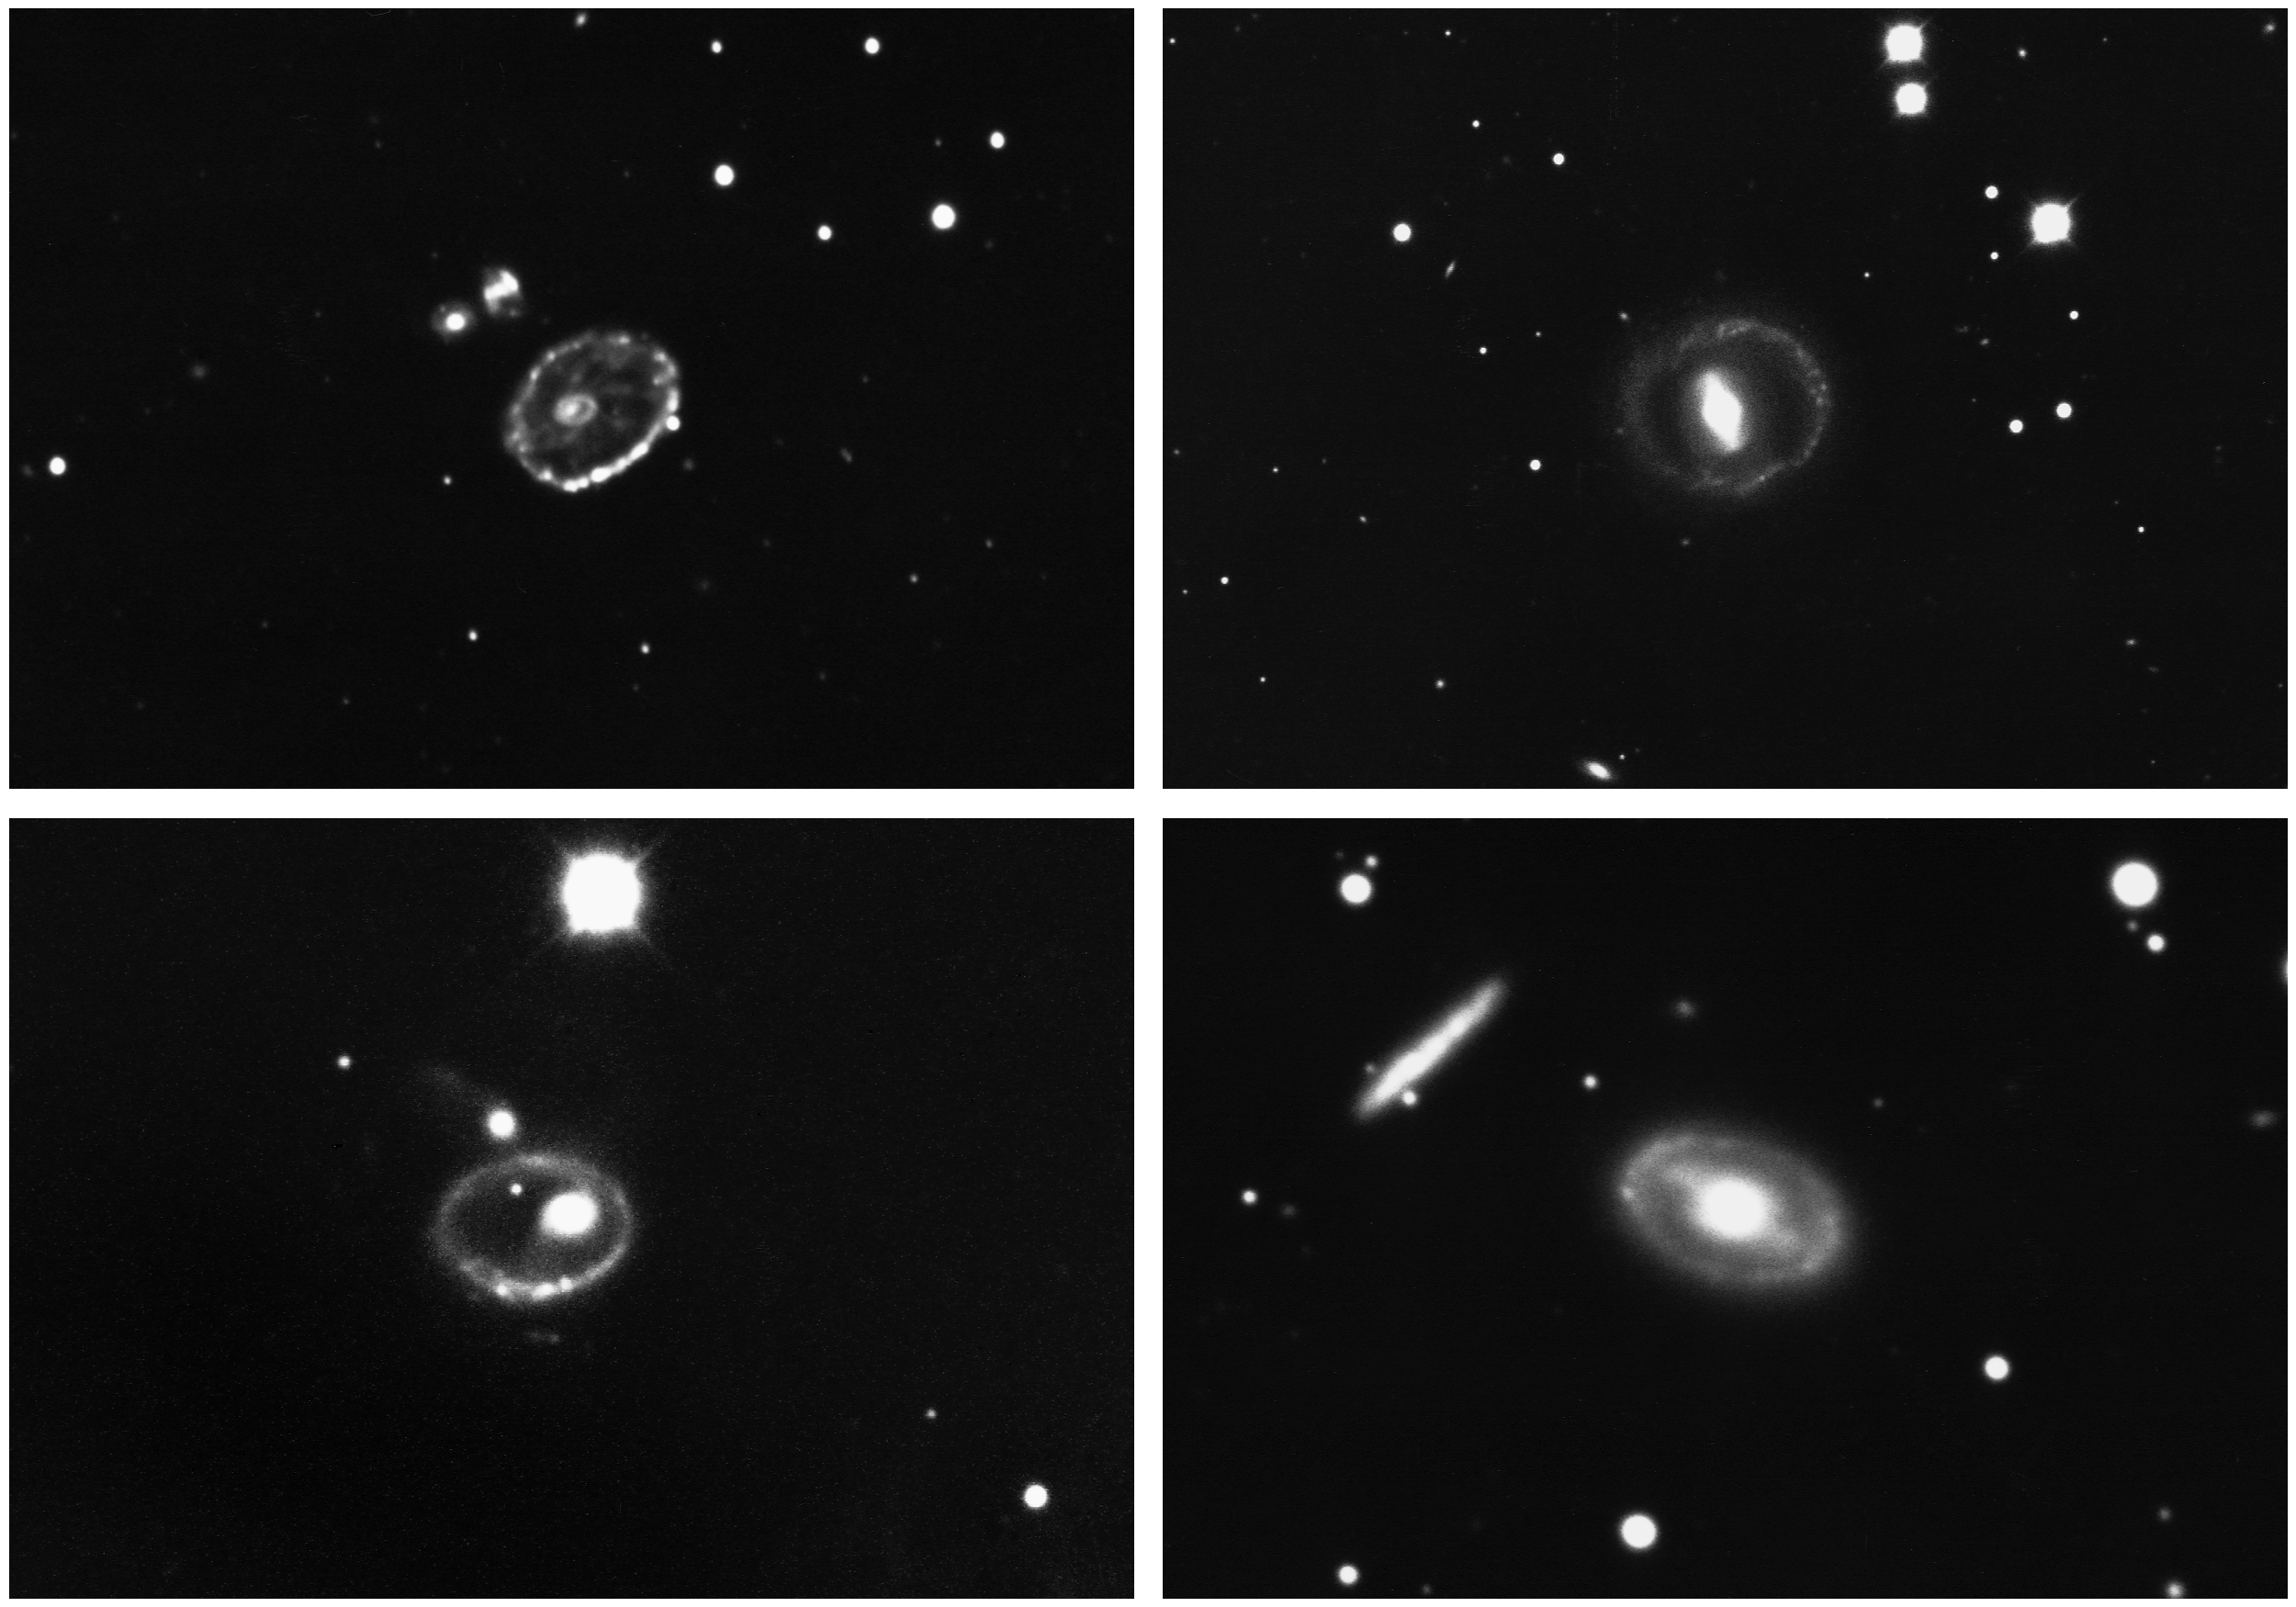

Four ring galaxies

Ring galaxies are probably the result of a collision, where a smaller more compact galaxy has passed through a larger more diffuse galaxy: its gravitational wake leaves the larger galaxy in this moderately stable configuration. Clockwise from top left, the galaxies are a) the Southern Ring, or Cartwheel, MCG 6-2-22A, at 00h35.2m, -33d58m (quite a stretch for a telescope near Tucson. Arizona), b) UGC 04414, MCG 4-20-058, at 08h24.5m, +21d44m, c) NGC2544 (along with its companion to the upper left, this is Karachentsev pair 160), at 08h20.6m, +74d15m, and d) II Herzog 4, at 08h55.7m, +37d17m. Galaxy c), and possibly galaxy b), are now thought more likely to be ringed galaxies, where the ring is in some respects an extension of spiral structure, and was not formed by a penetrating collision. These photographs were made at the Kitt Peak National Observatory's 4-meter Mayall telescope in 1973 and 1974 by Dr Roger Lynds. For the technical afficionado, each one was a 45-minute exposure on Kodak IIIAJ emulsion with a GG385 filter.

Credit: C.R.Lynds, KPNO 4-m/NOIRLab/AURA/NSF